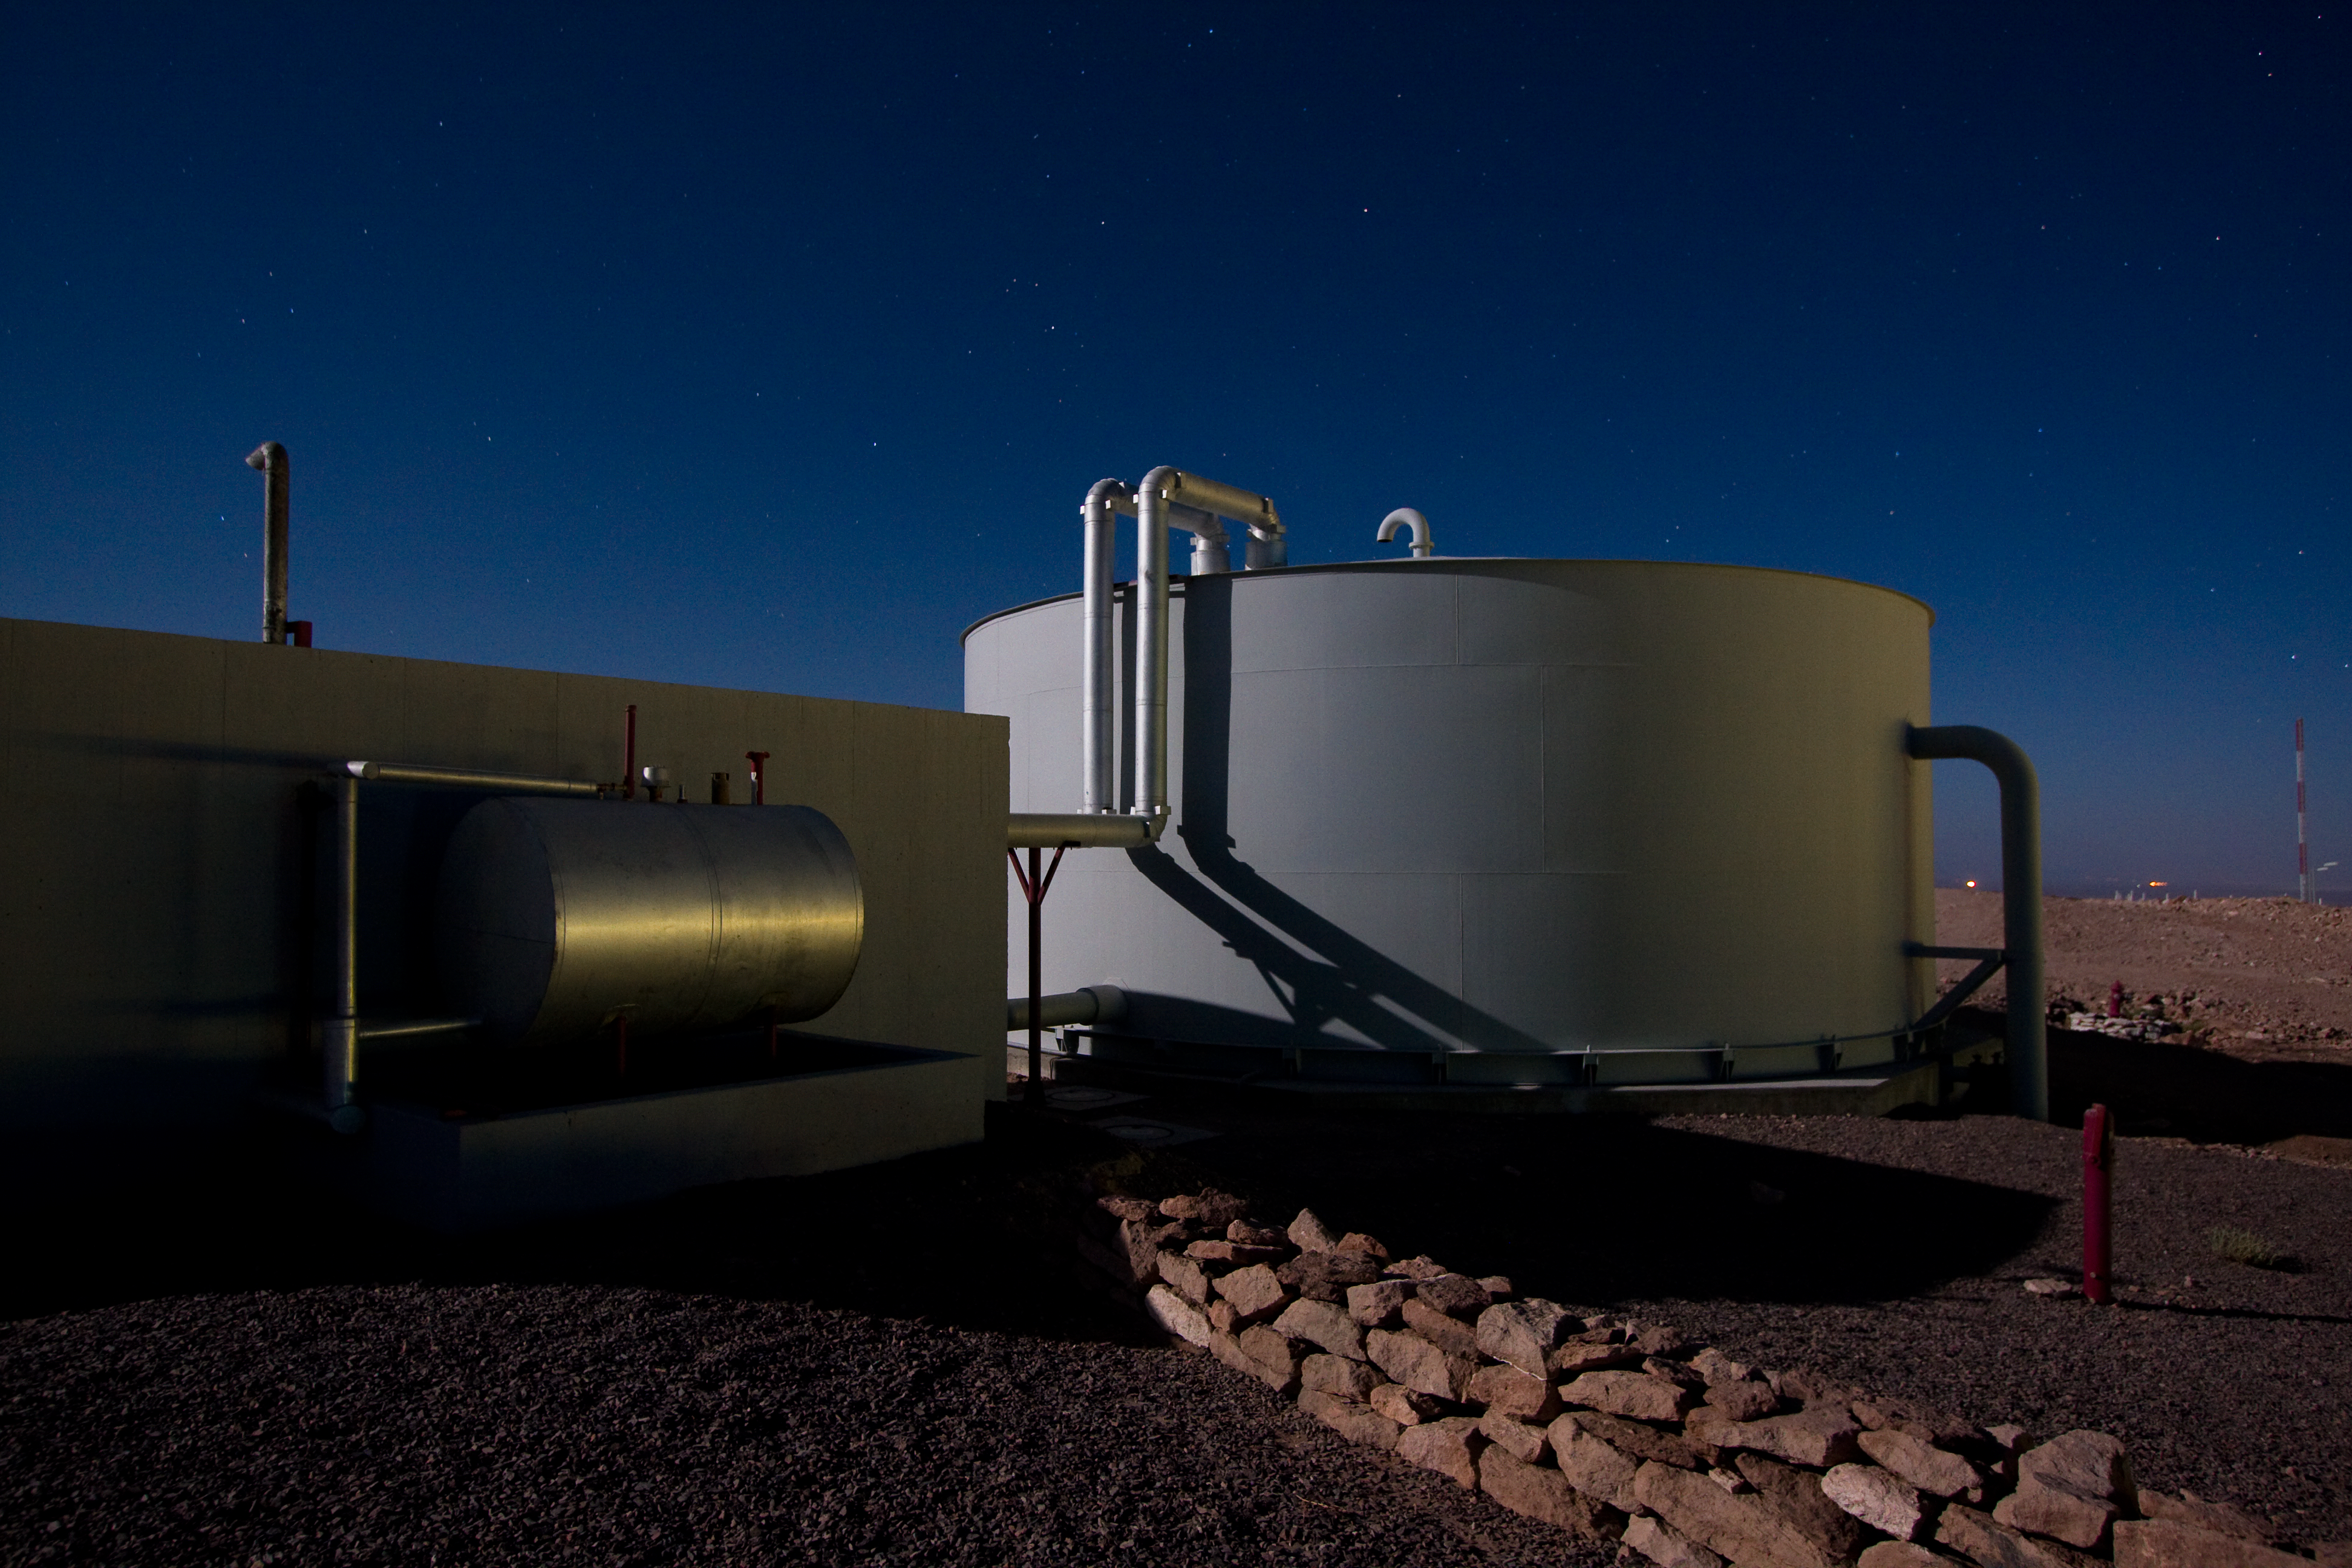

The ALMA Operations Support Facility

A view of the ALMA (Atacama Large Millimeter/submillimeter Array) Operations Support Facility (OSF) in Chile. ALMA is the largest ground-based astronomy project in existence, and will be comprised of a giant array of 12-m submillimetre quality antennas, with baselines of several kilometres. An additional, compact array of 7-m and 12-m antennas will complement the main array. Construction of ALMA started in 2003 and will be completed in 2012. The ALMA project is an international collaboration between Europe, East Asia and North America in cooperation with the Republic of Chile.

Credit: H. Sommer/ALMA (ESO/NAOJ/NRAO)